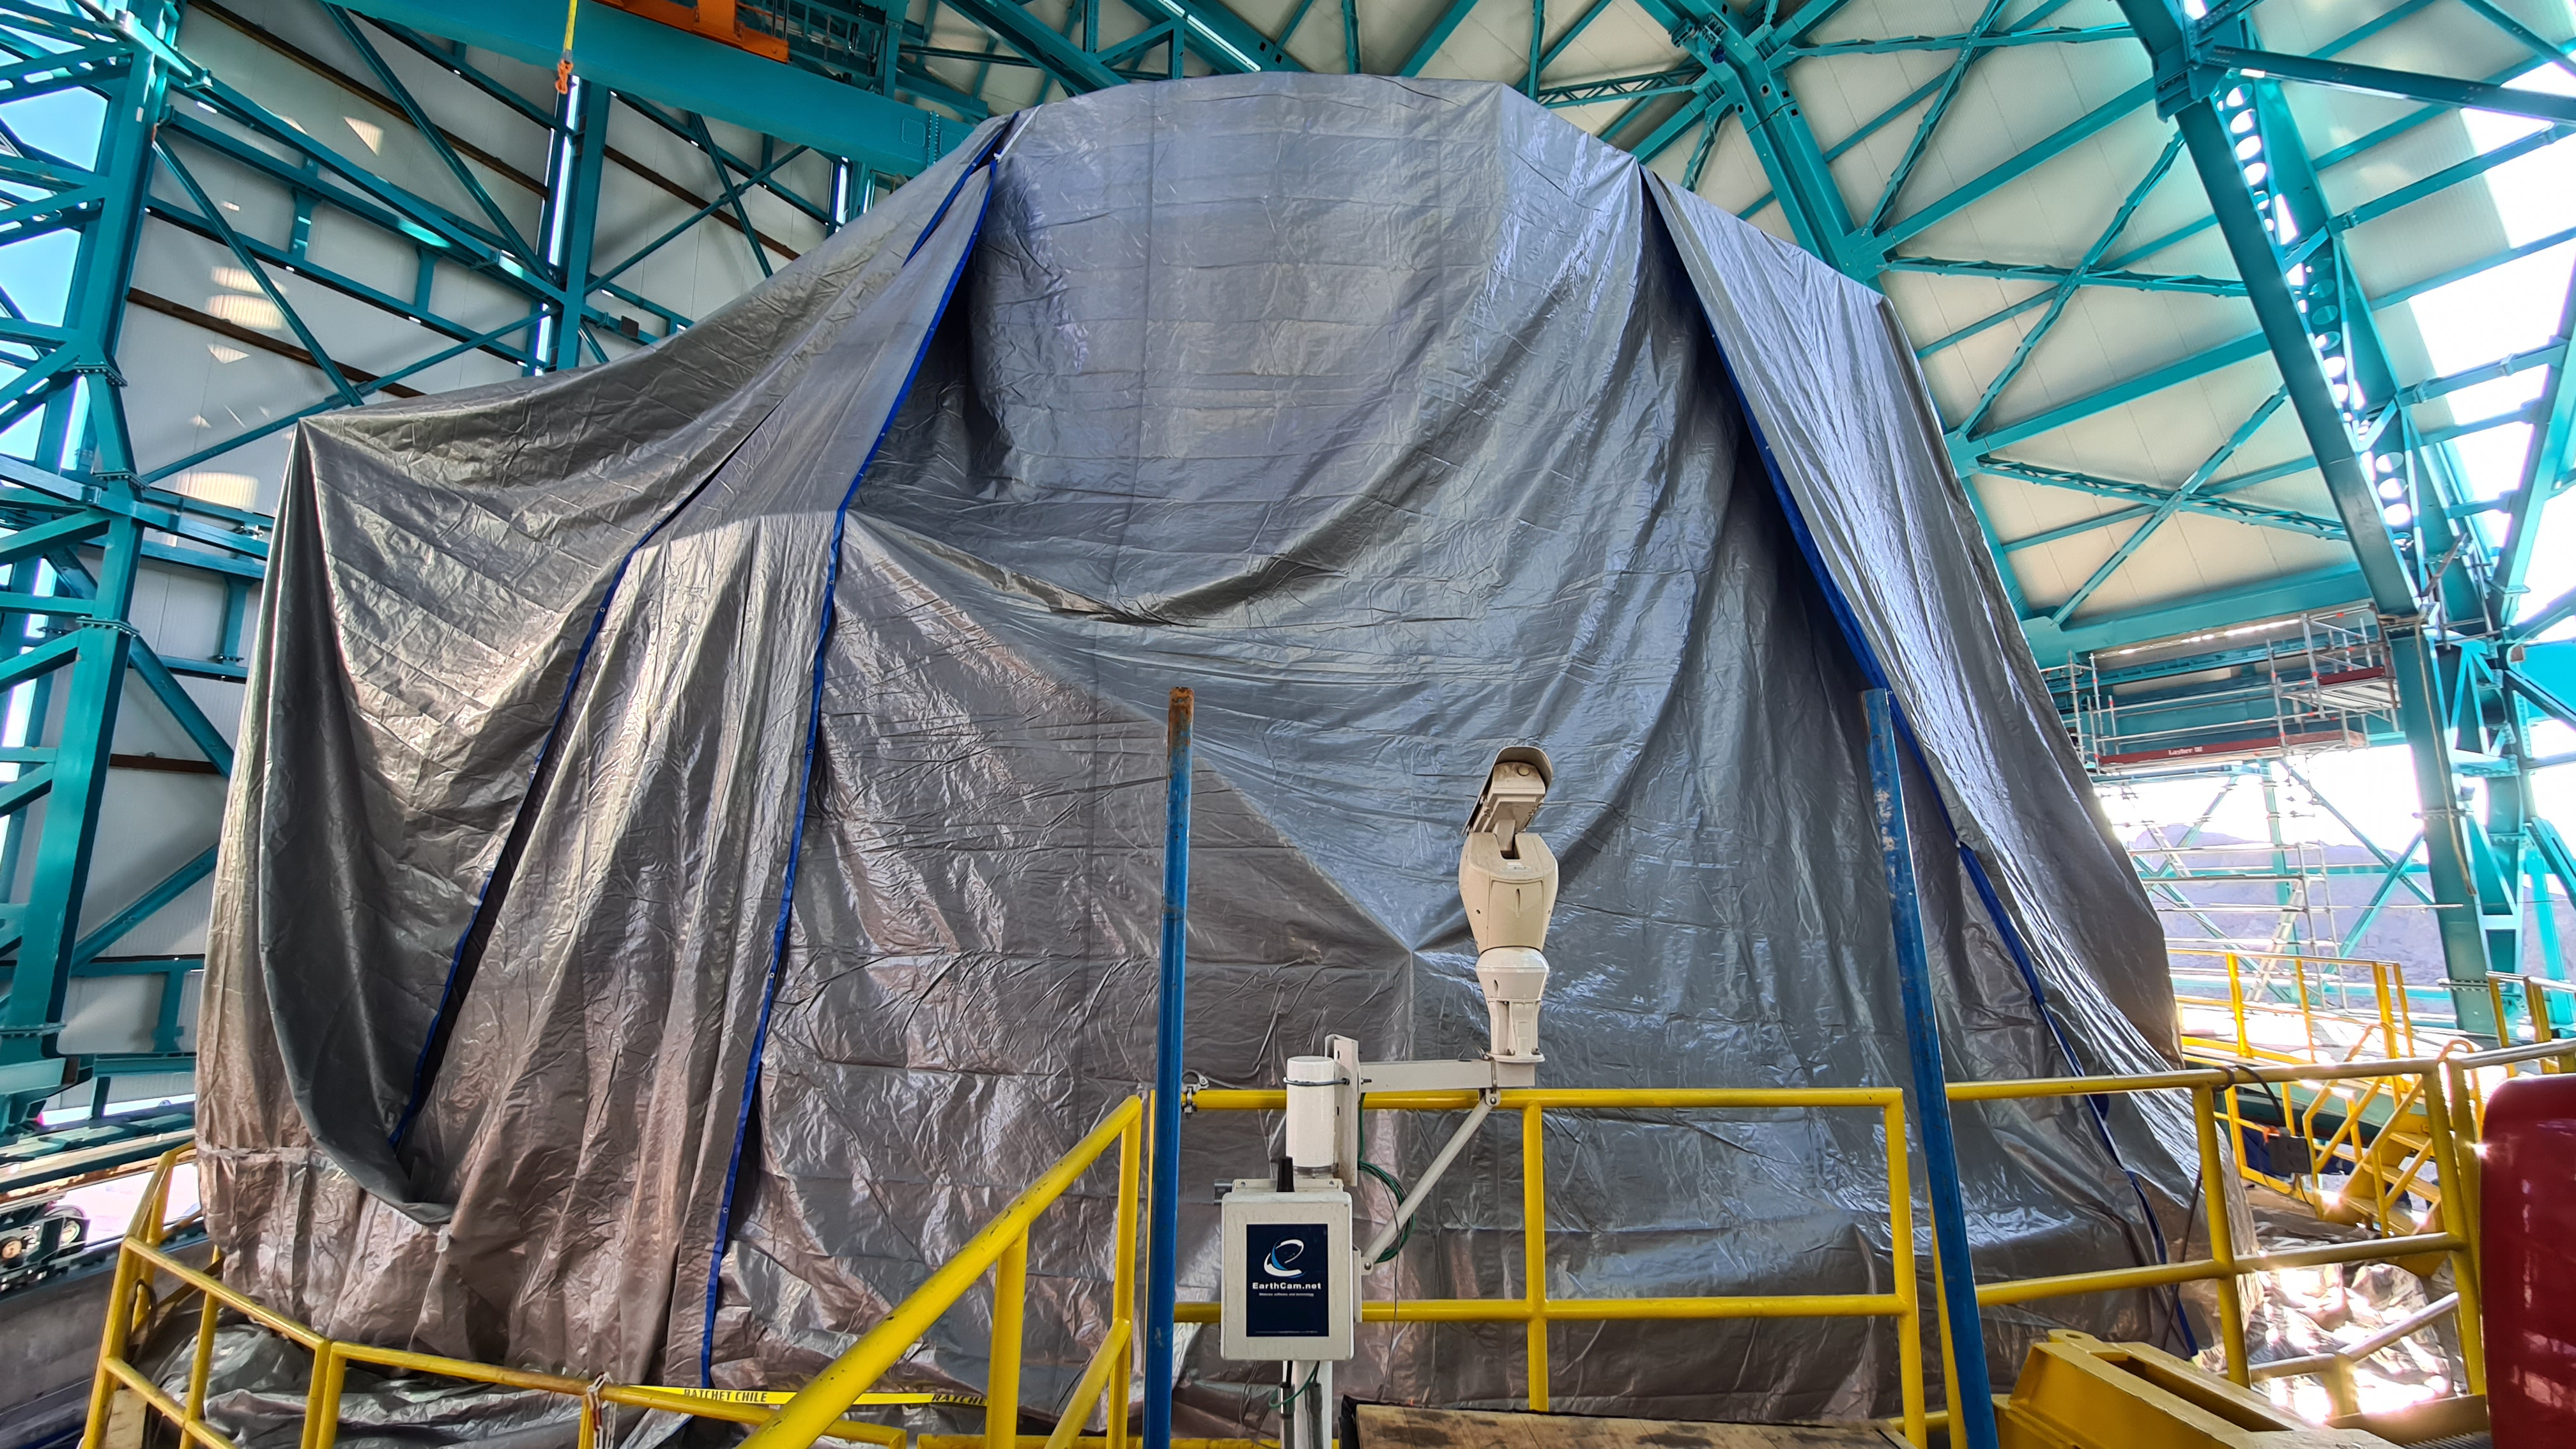

Summit Inspection

The COVID-19 pandemic continues to impact Rubin Observatory construction. The summit shutdown is still in effect and has halted all activity there including work on the Telescope Mount Assembly (TMA), and the Dome. A crew of six people traveled to Cerro Pachón on March 31st to complete mechanical, environmental, and electrical inspections of the facilities and equipment on the summit. Everything remains in good condition since the shutdown 10 days ago. The team also brought back items that staff had requested for telework productivity during the summit closure.

Credit: Rubin Observatory/NSF/AURA